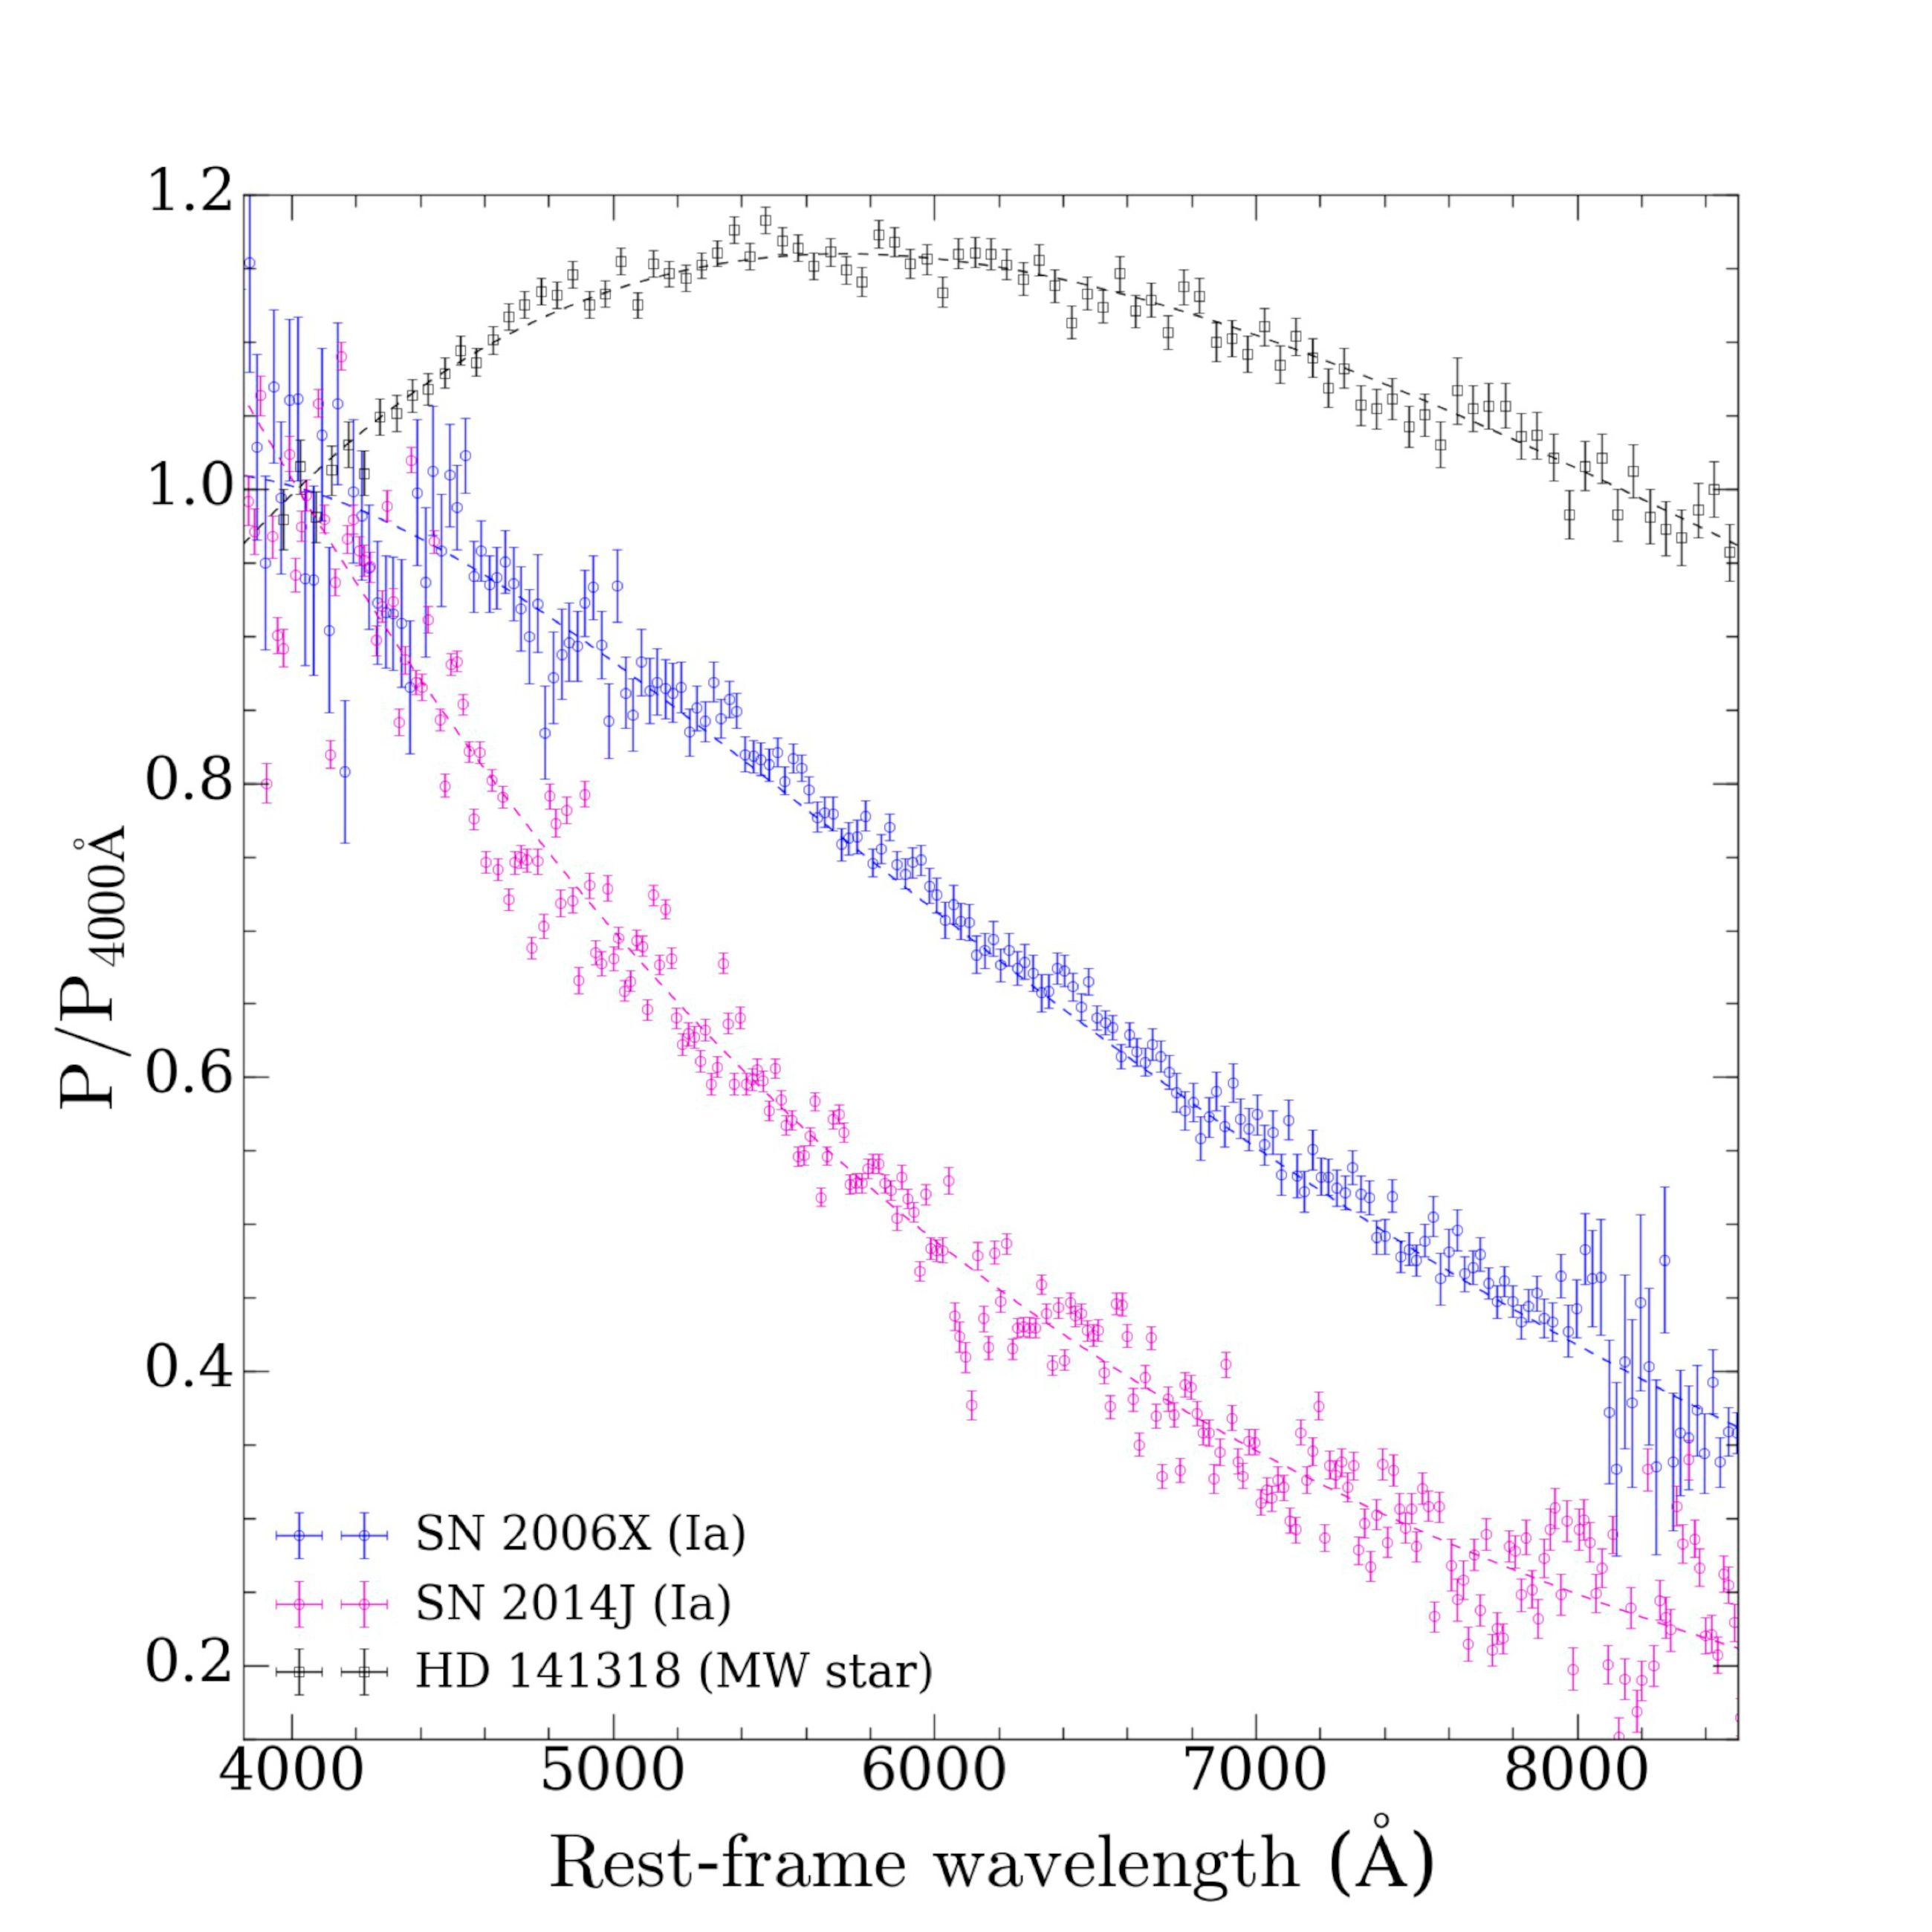

Gemini NorthTalk 2023 Aleksandar Cikota Science

Credit: NOIRLab